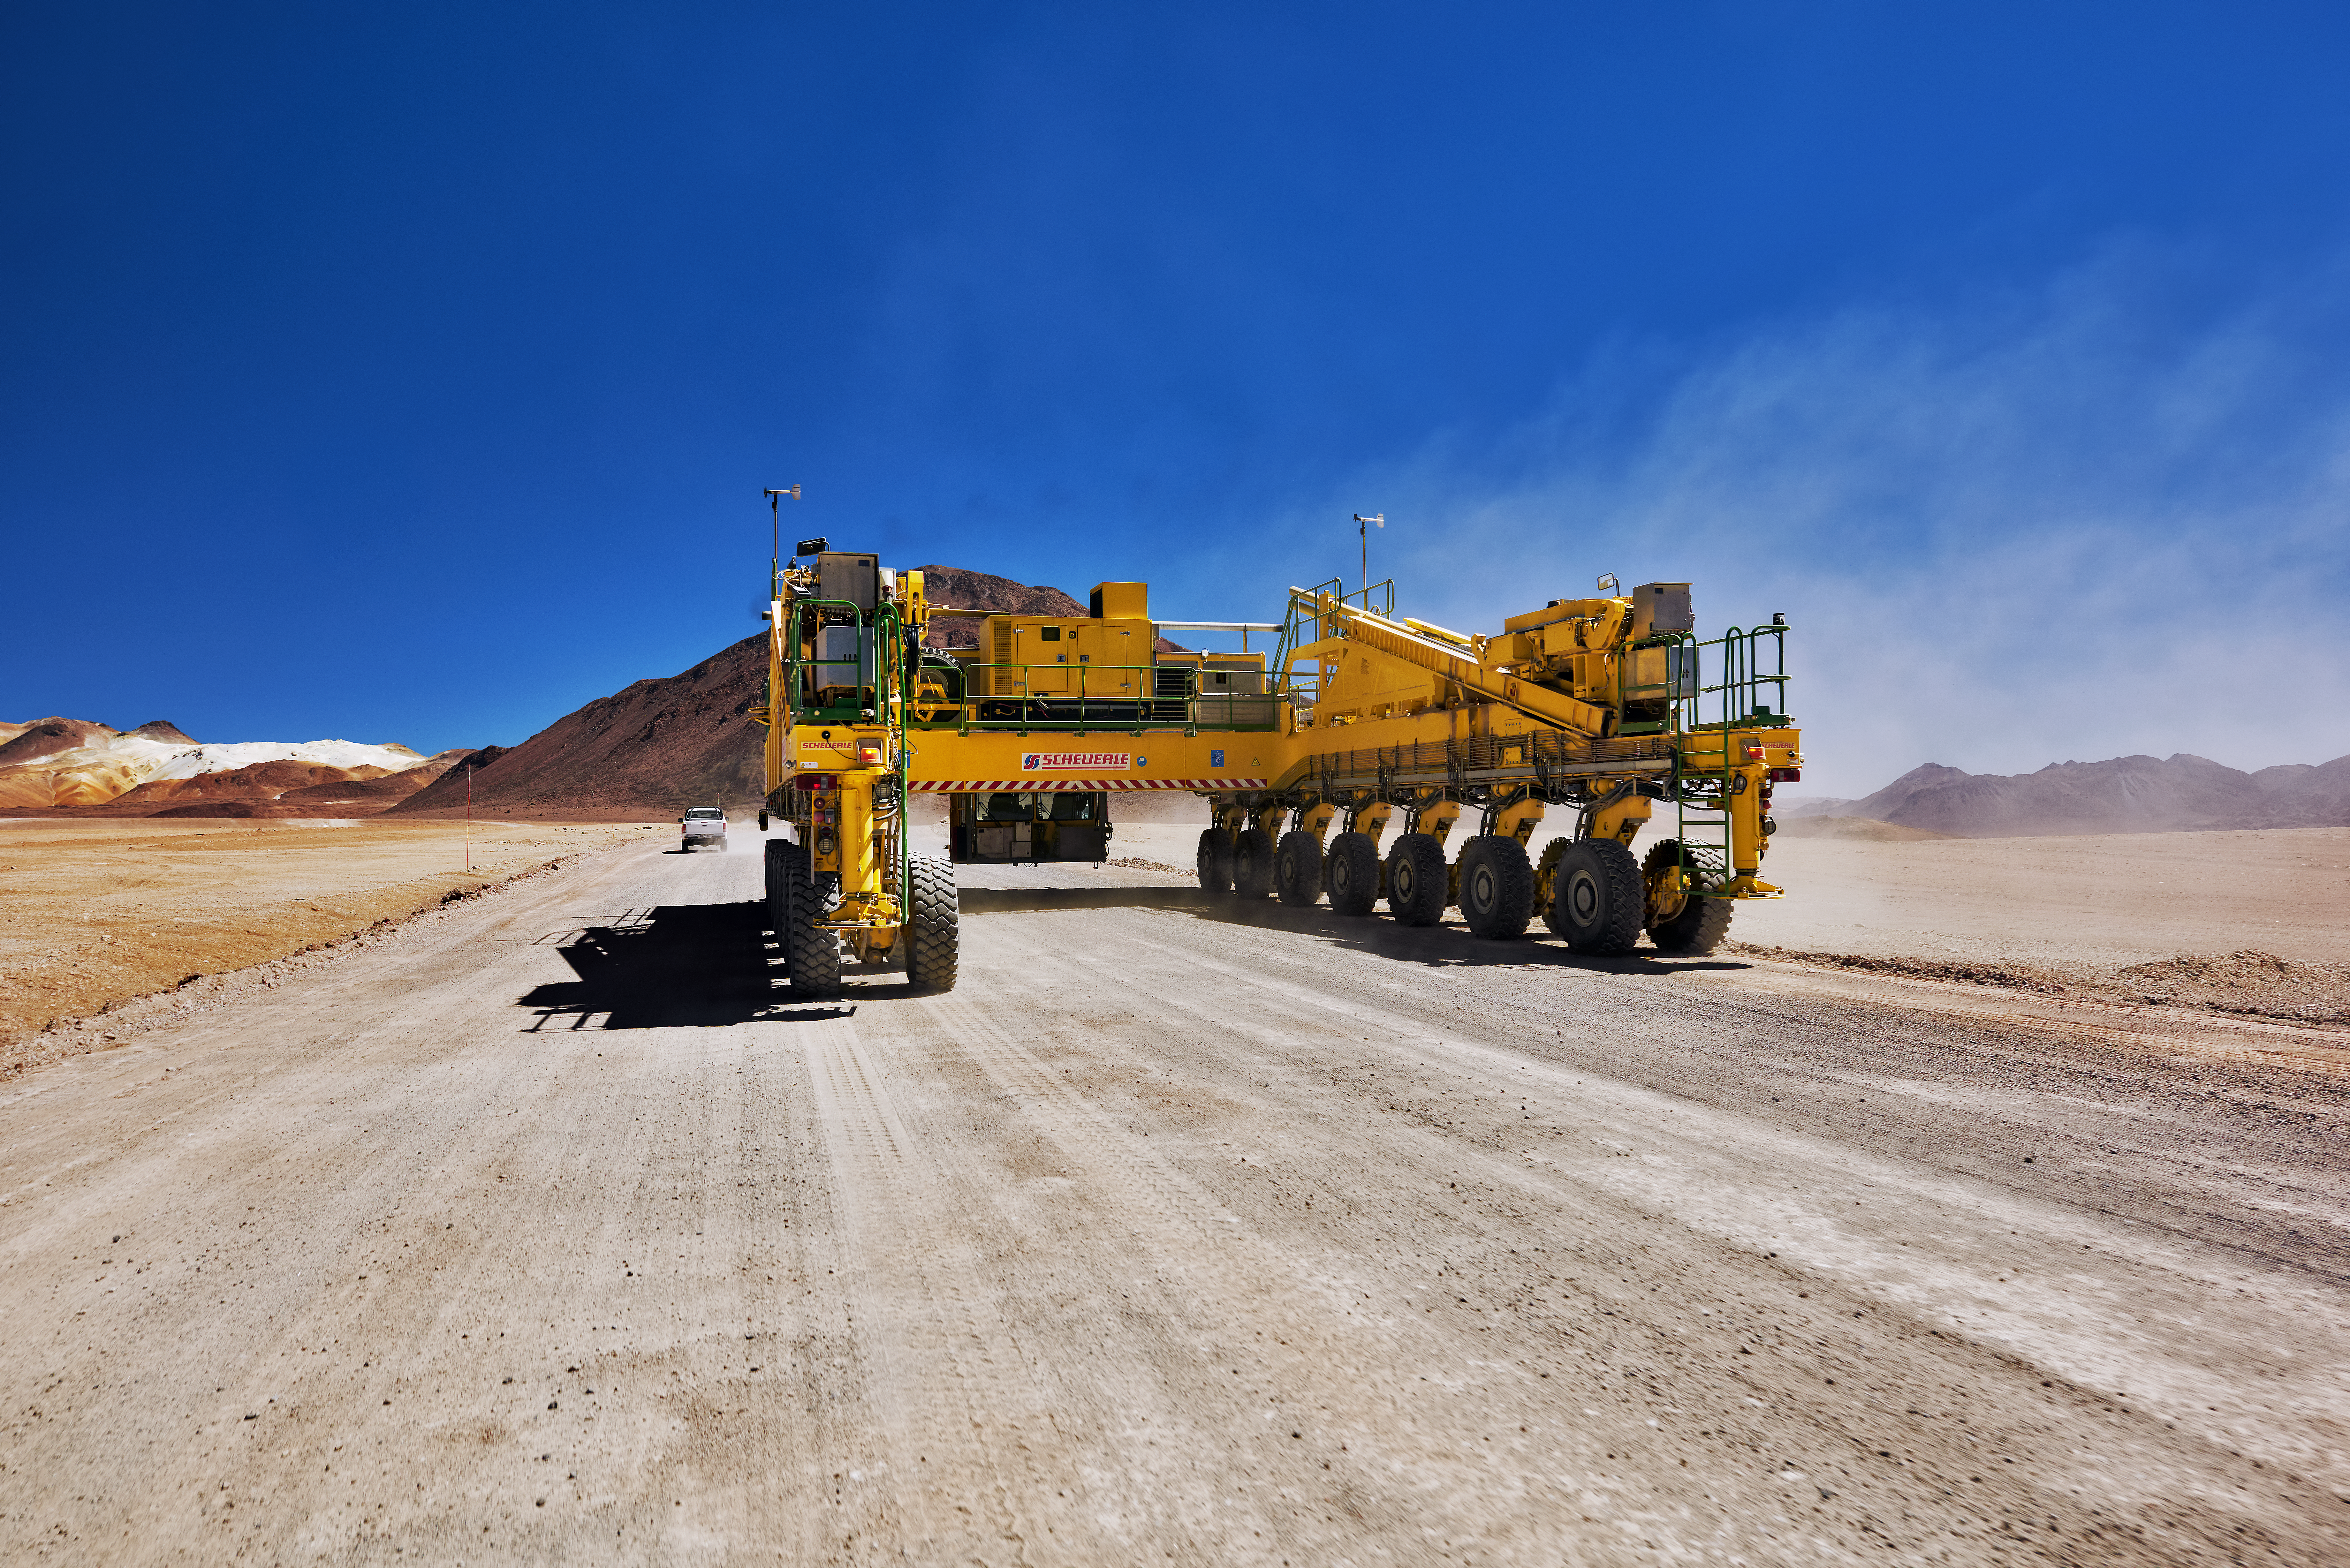

Transporter on Chajnantor

One of the ALMA transporters moves along a dirt track cutting across the Chajnantor plateau. Even without an antenna on its back, this enormous piece of equipment weighs 130 tonnes.

Credit: Enrico Sacchetti/ESO